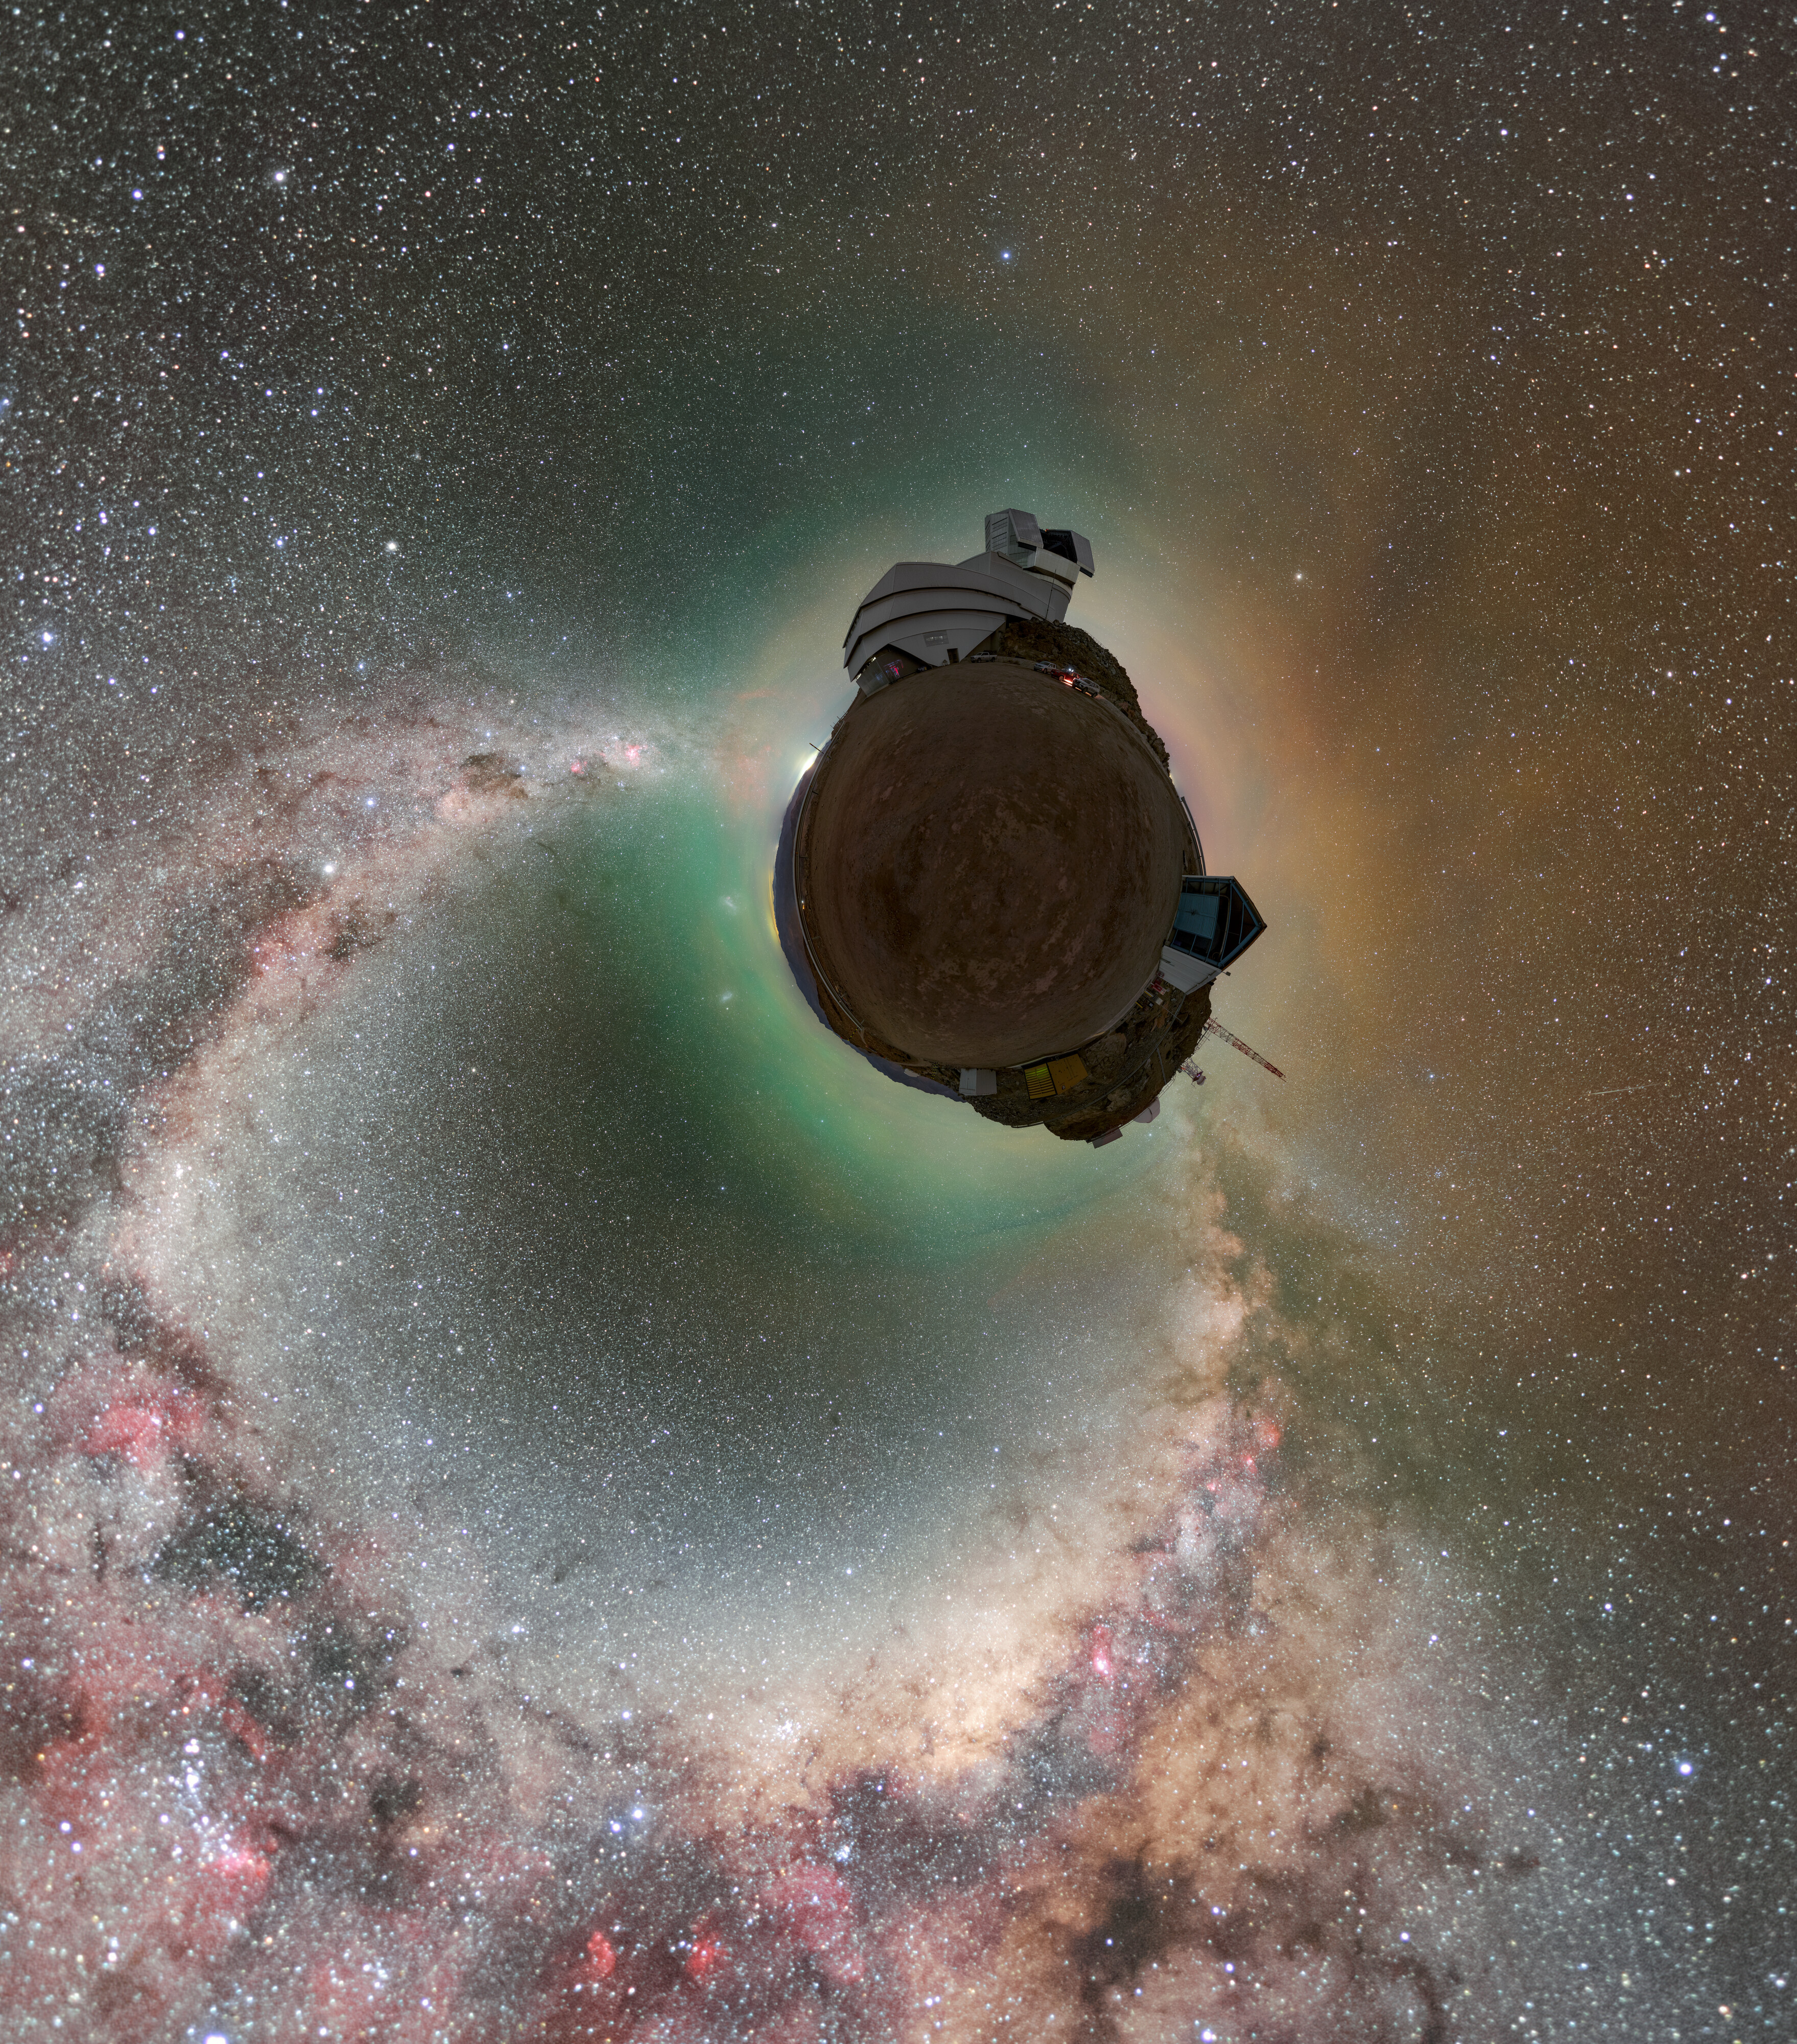

Rubin During First Look Observation Campaign (Little World)

A Little World of NSF–DOE Vera C. Rubin Observatory atop Cerro Pachón during the First Look observation campaign. A fulldome version is here.

Credit: RubinObs/NOIRLab/SLAC/NSF/DOE/AURA/P. Horálek (Institute of Physics in Opava)